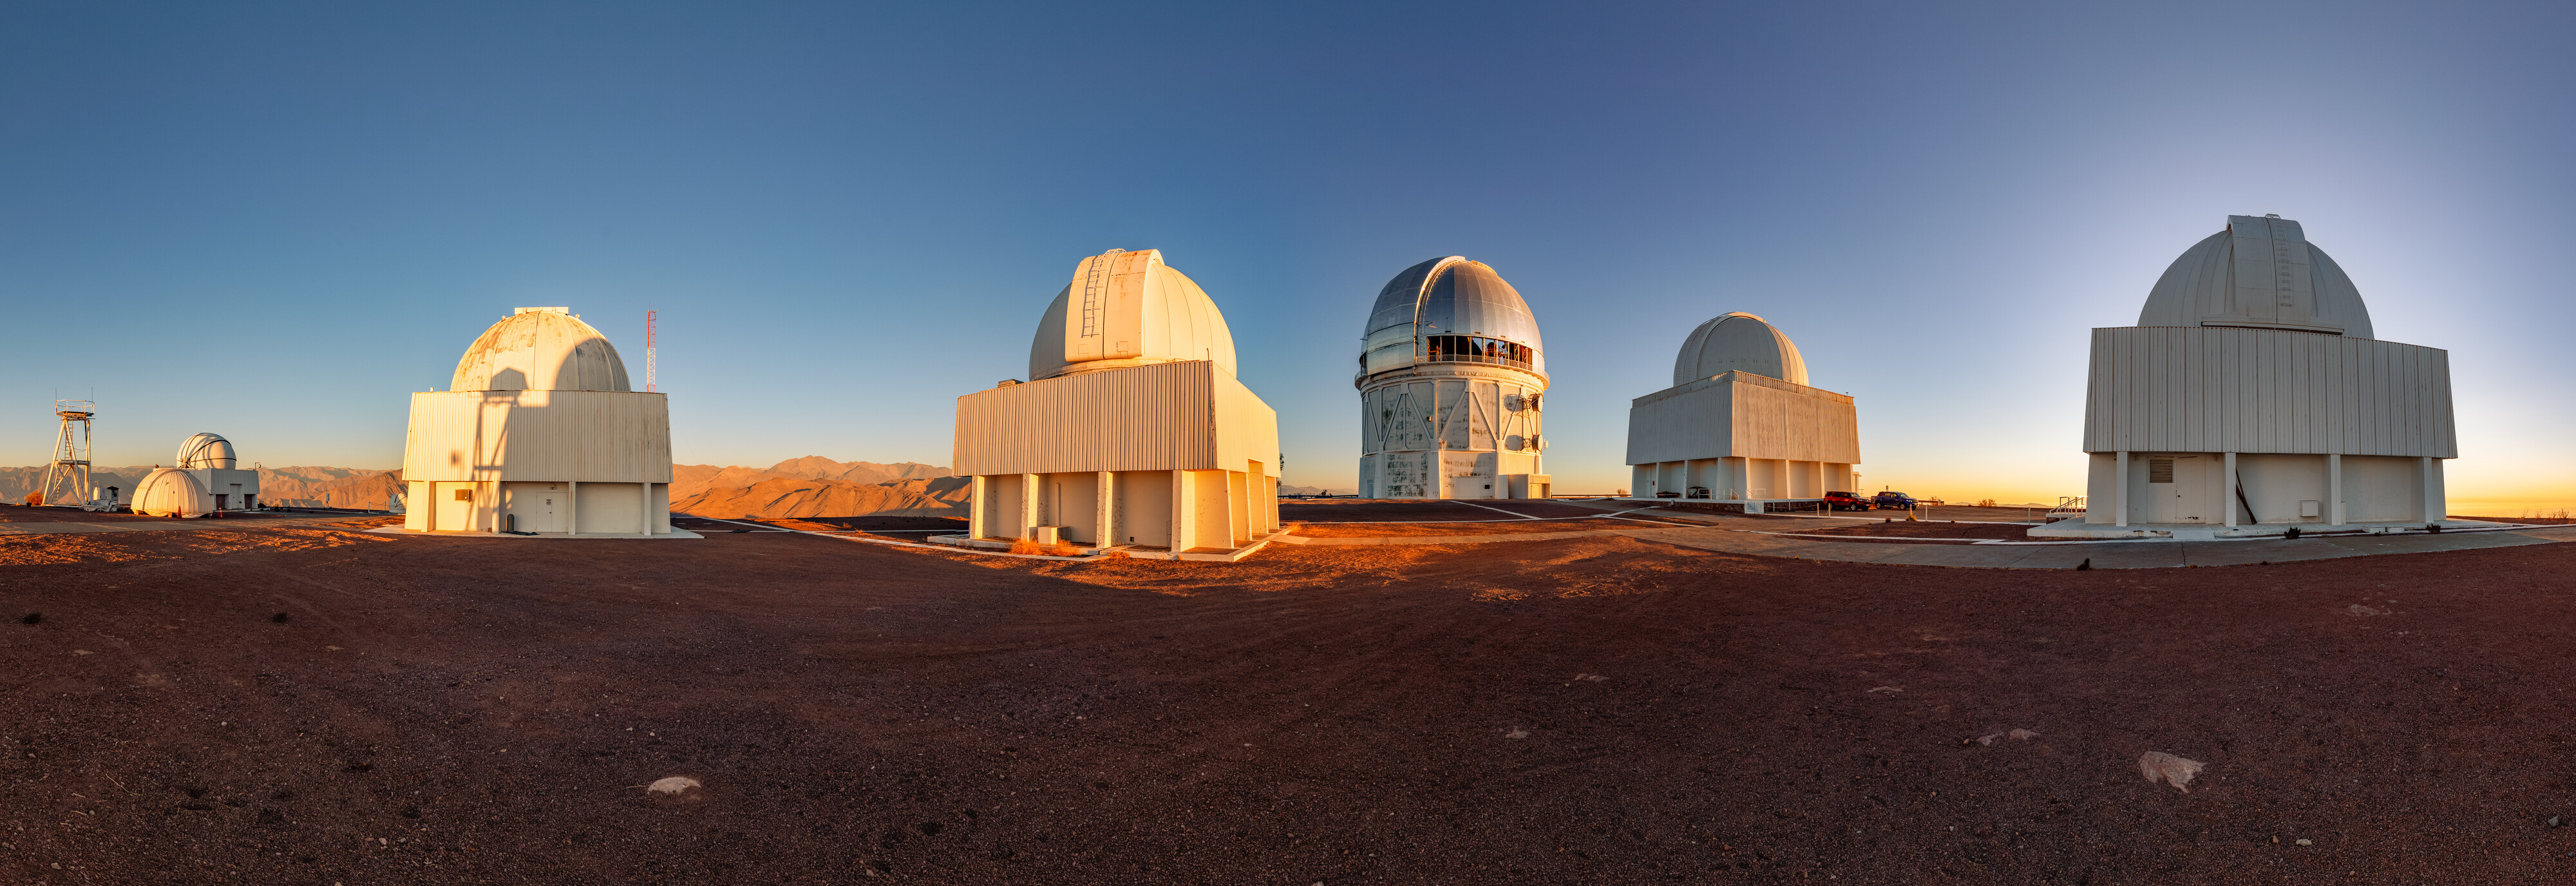

Upper Plateau of CTIO

A view of the many telescopes on the upper plateau of Cerro Tololo.

Credit: CTIO/NOIRLab/NSF/AURA/ T. Slovinský